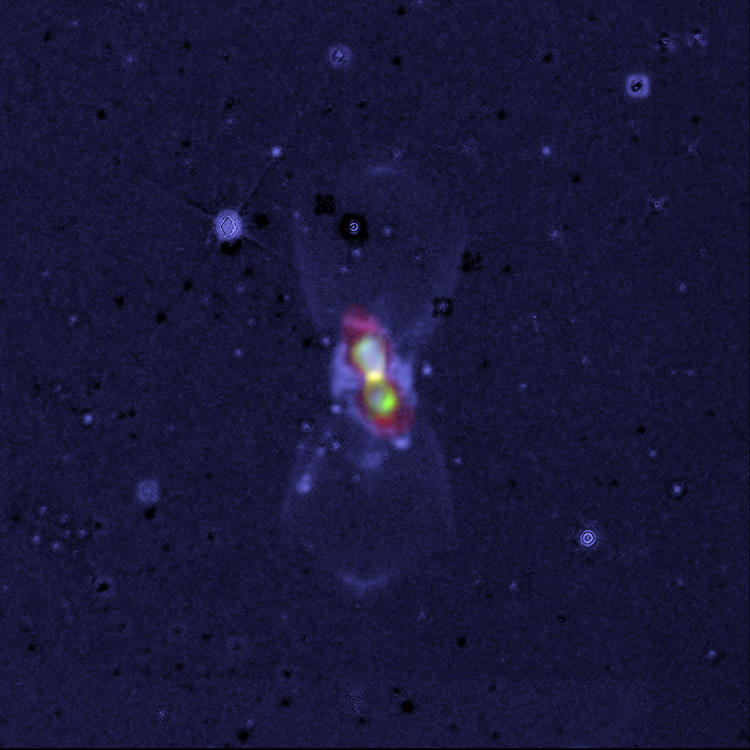

Pair of Colliding Stars Spill Radioactive Molecules into Space

A widefield, composite image of CK Vul, the remains of a double-star collision. This impact launched radioactive molecules into space, as seen in the orange double-lobe structure at the center. This is an ALMA image of 27-aluminum monofluoride, but the rare, radioactive isotopic version of AlF resides in the same region. The red, diffuse image is an ALMA image of the more extended dust in the region. The blue is optical hydrogen emission as seen by the Gemini observatory.

Credit: ALMA (ESO/NAOJ/NRAO), T. Kamiński & M. Hajduk; Gemini, NOAO/AURA/NSF; NRAO/AUI/NSF, B. Saxton